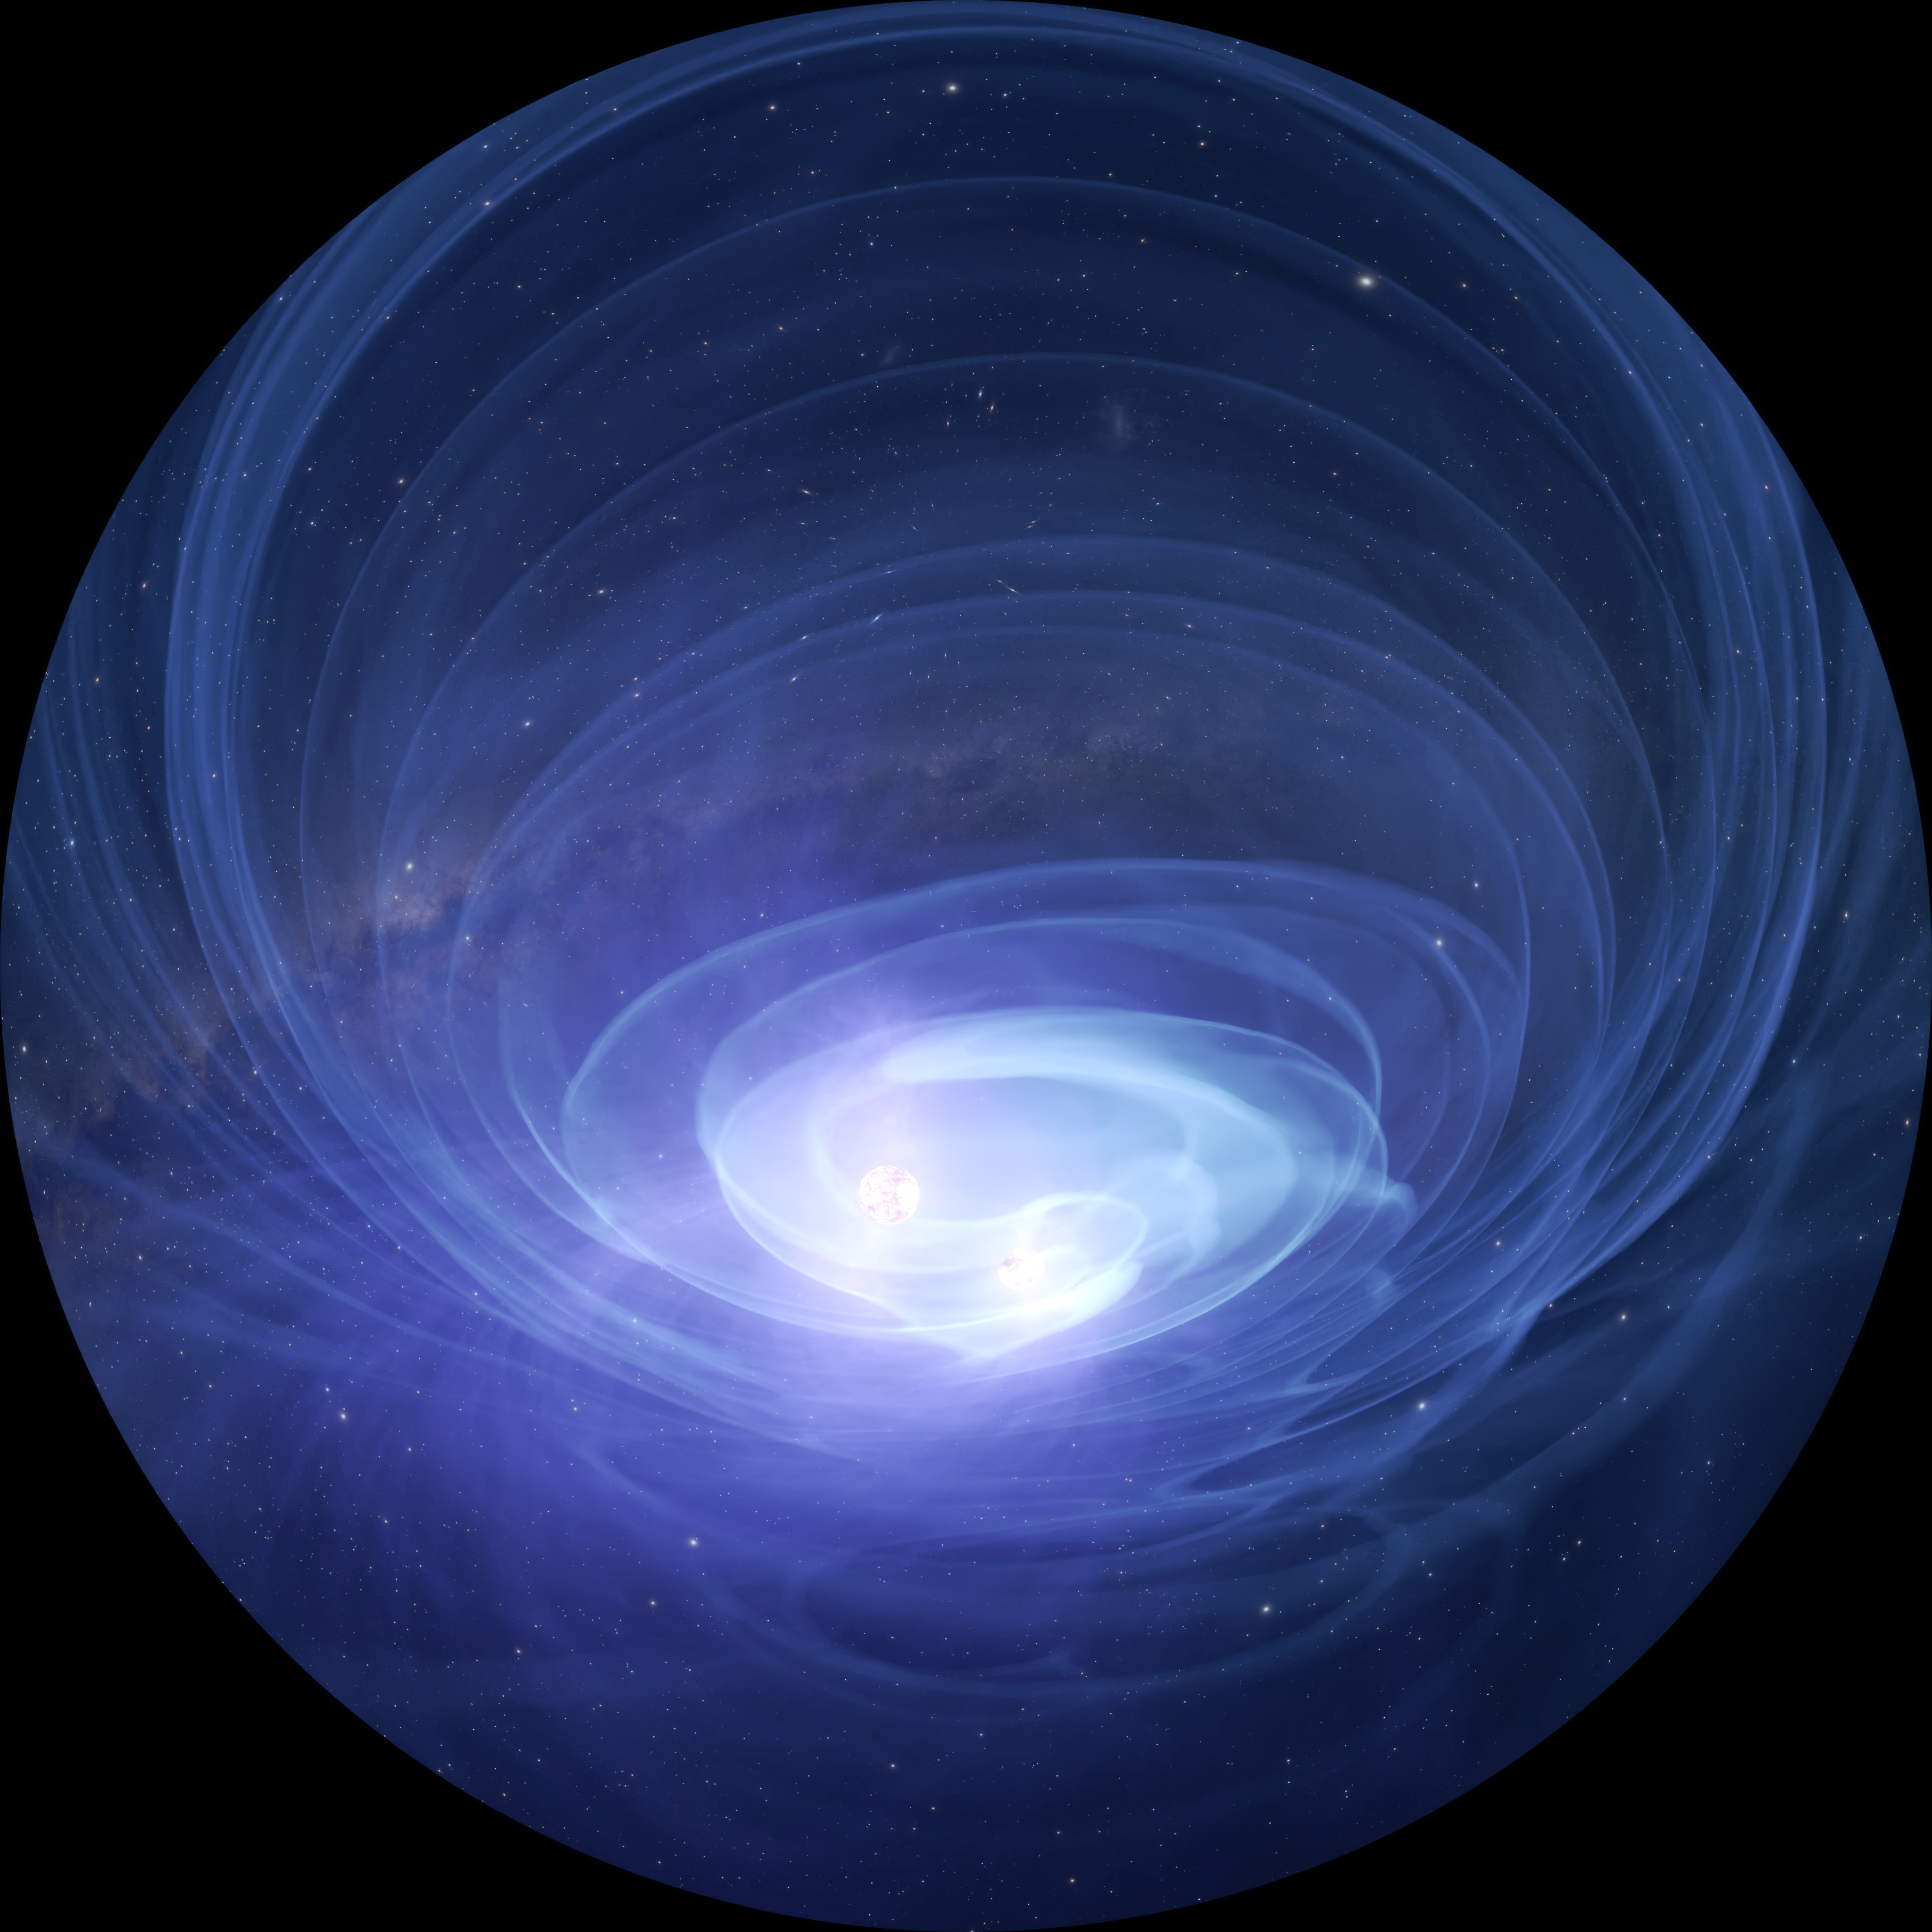

Neutron Star Merger

A still frame from the planetarium show, Messengers of Time and Space, visualizing two neutron stars colliding. Messengers of Time and Space is available in 4K fulldome format and can be downloaded online.

Credit: International Gemini Observatory/NOIRLab/NSF/AURA/Double Dome Films